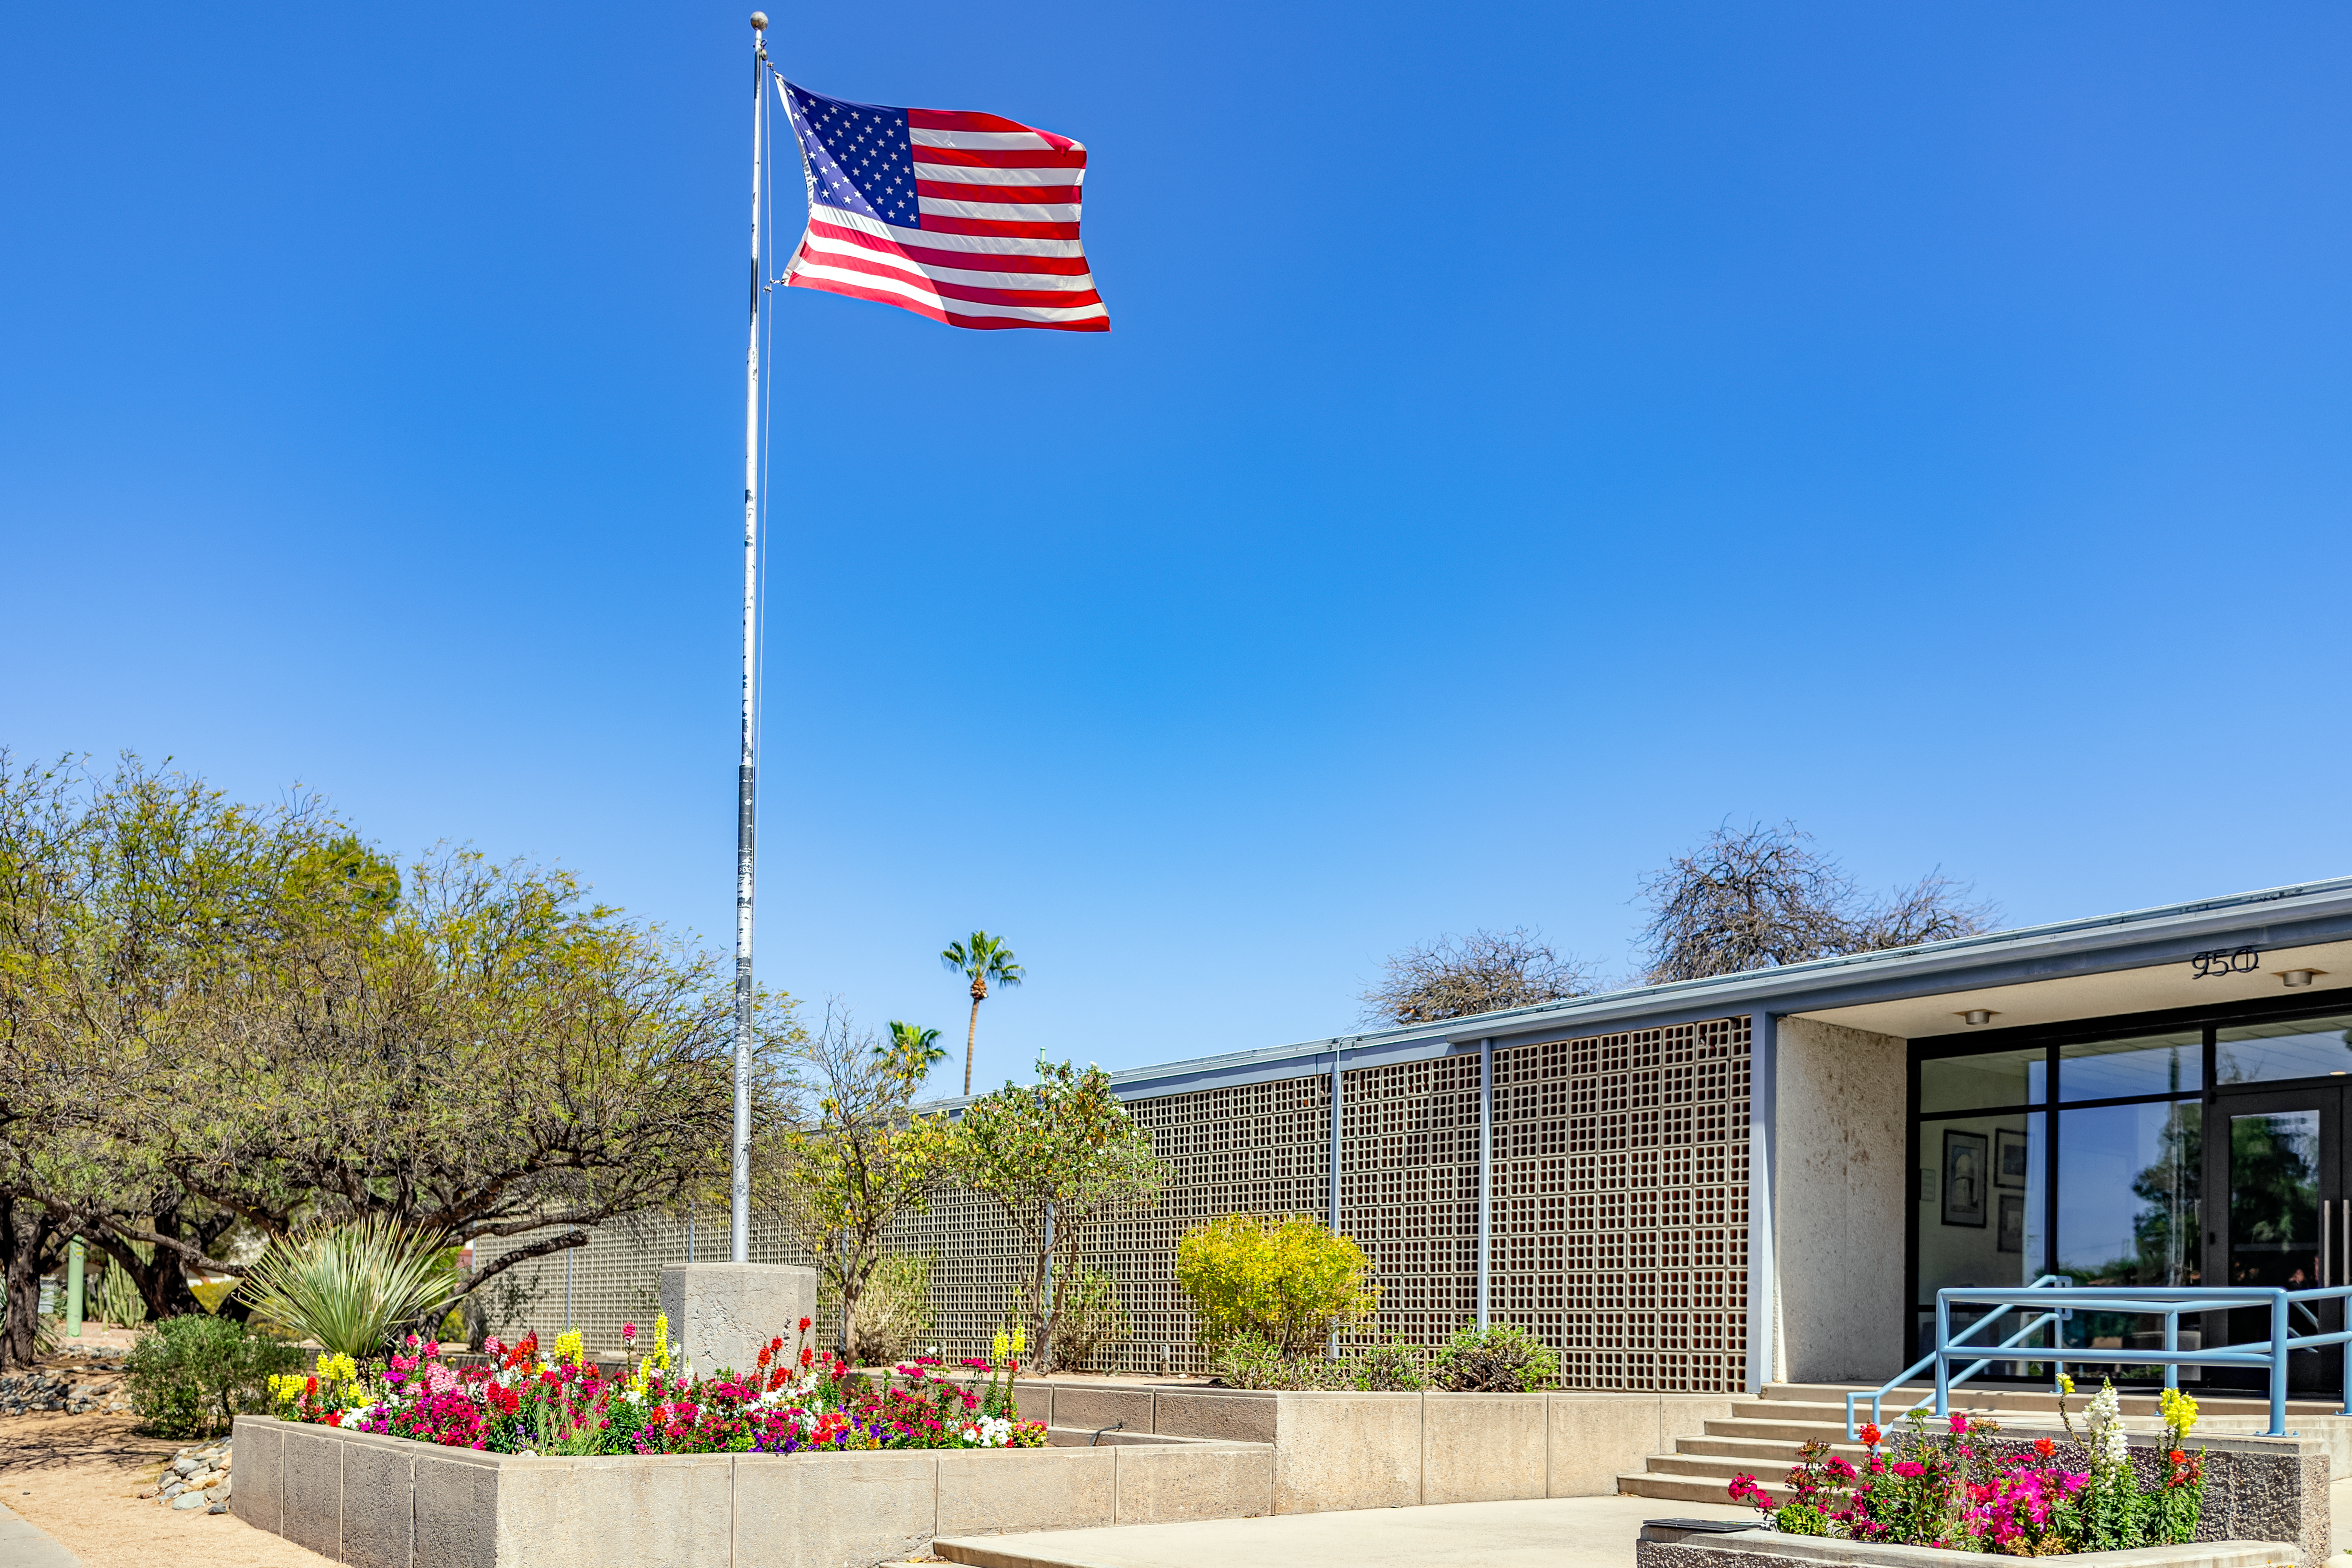

NOIRLab Headquarters

A US flag waves in the wind in front of NOIRLab headquarters in Tucson, Arizona.

( Formerly known as NOAO. )

Credit: NOIRLab/NSF/AURA/T. Slovinský